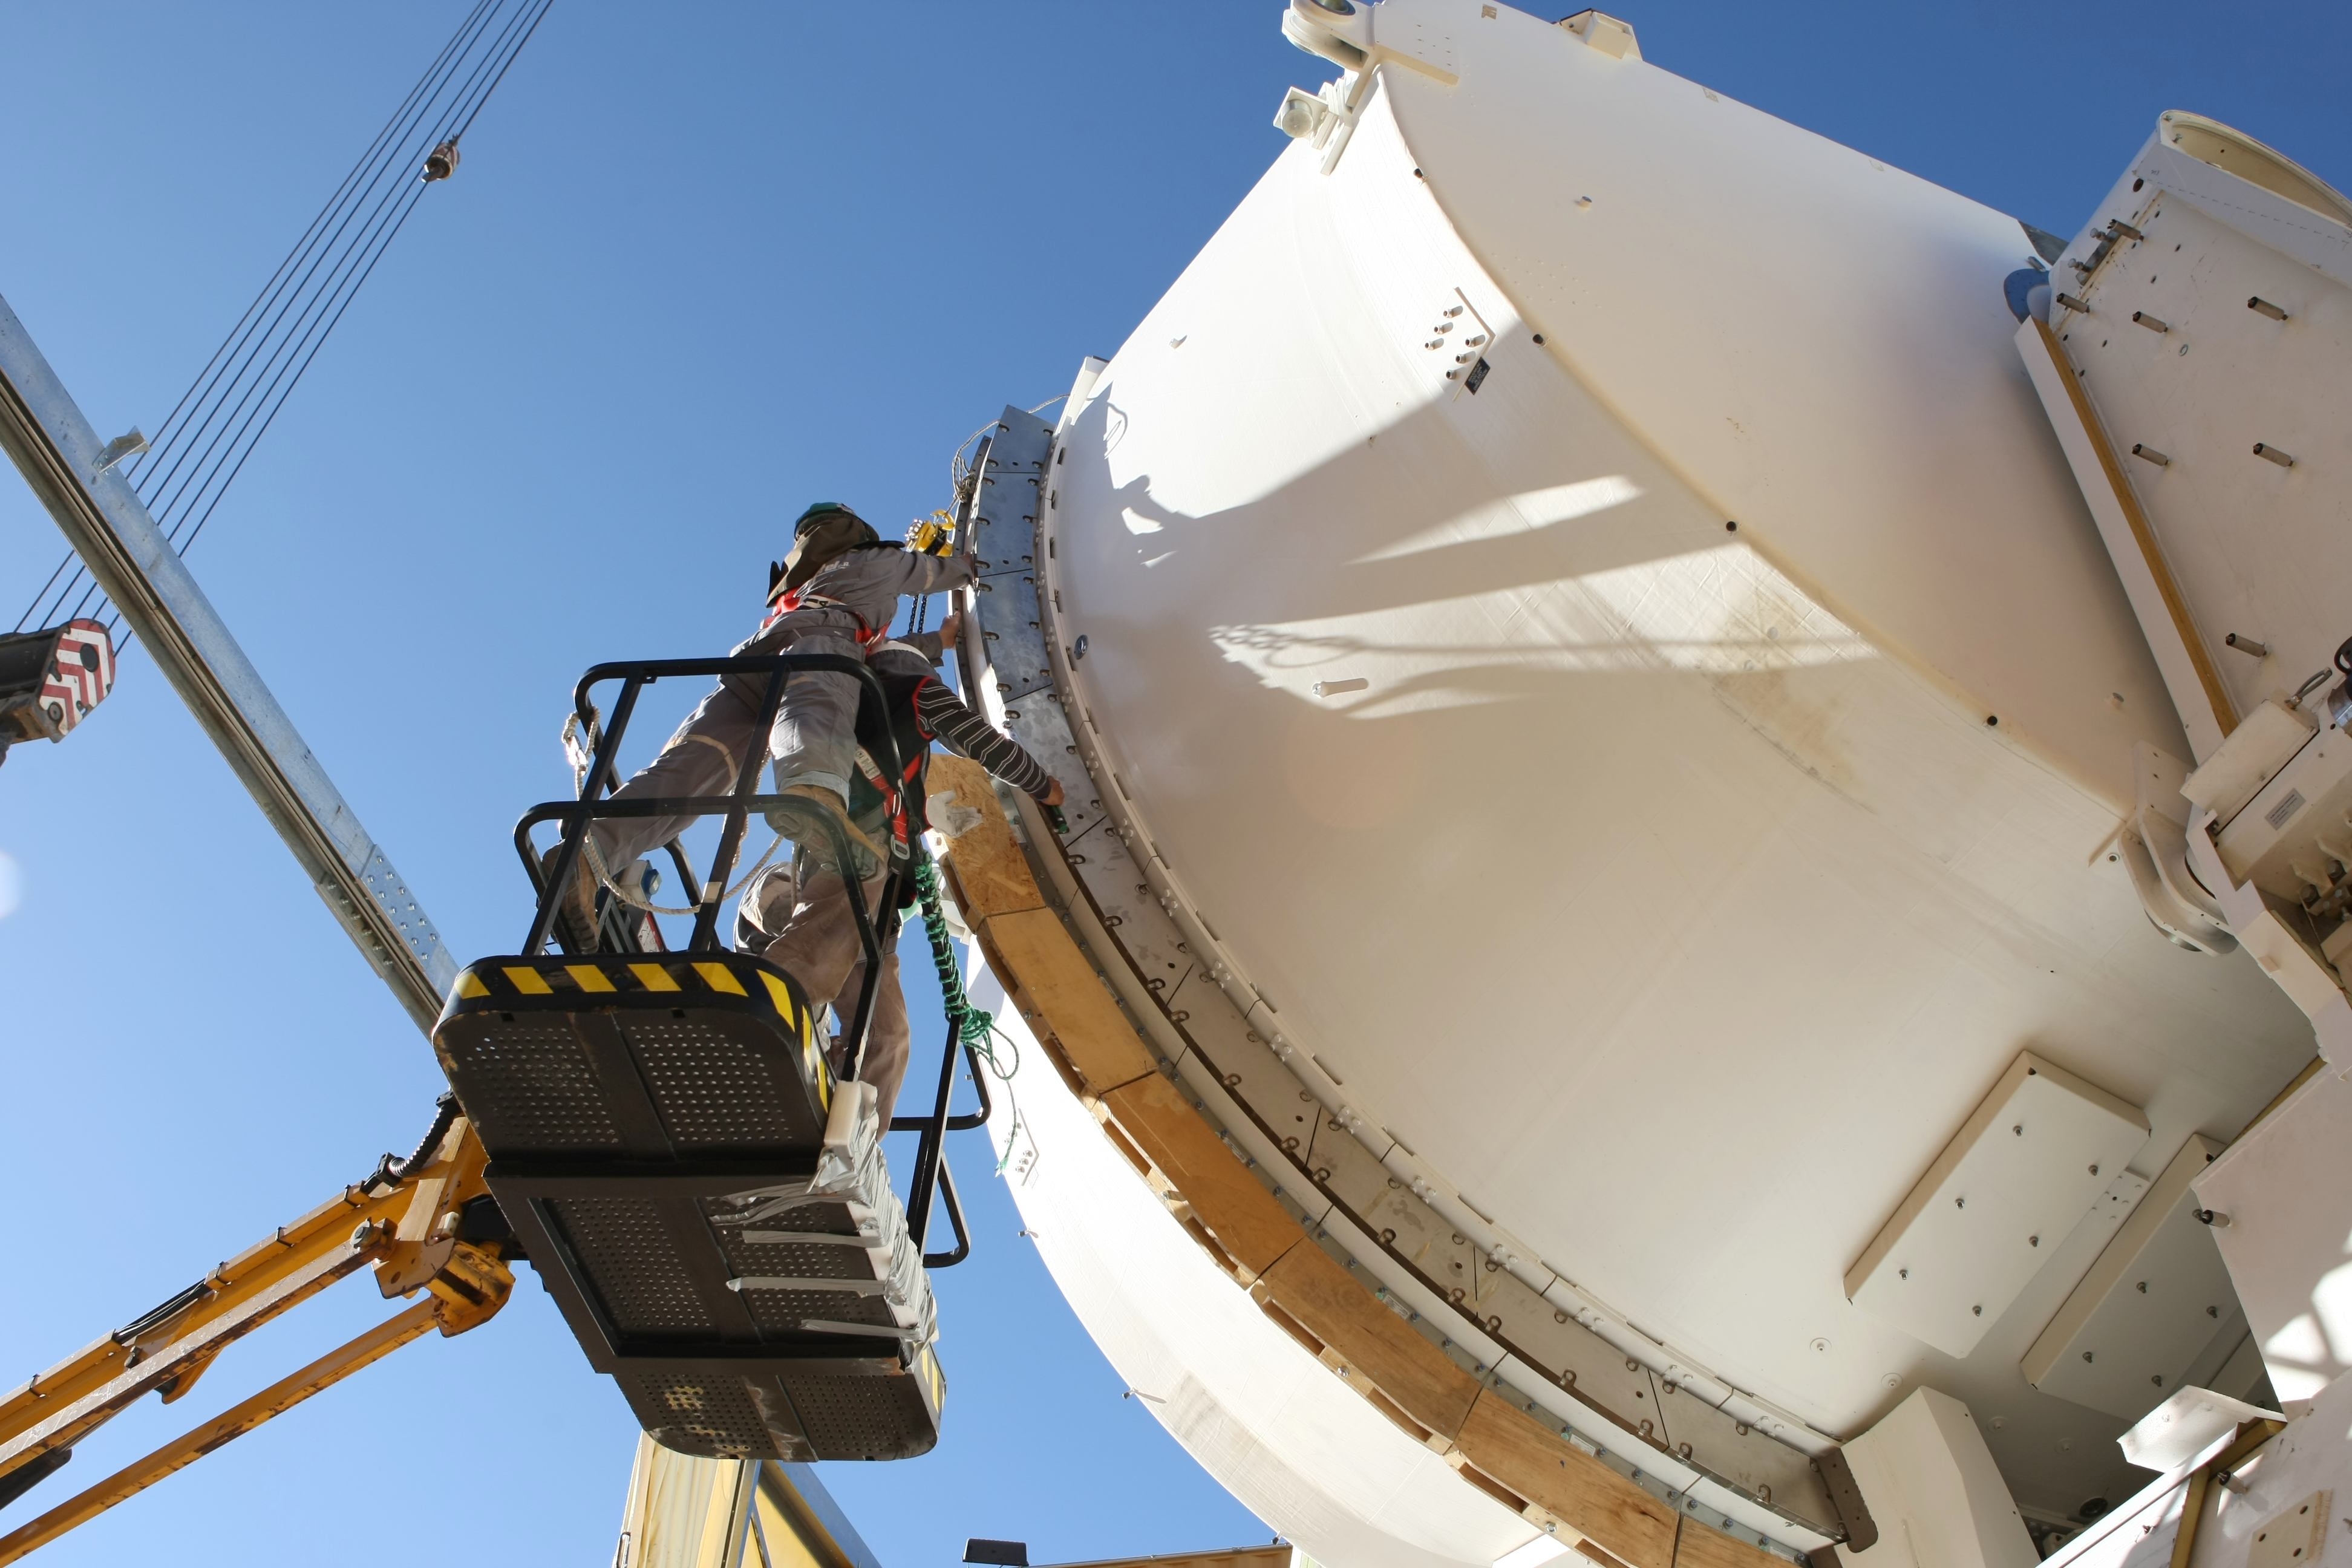

Assembly of second European ALMA antenna

Image of the assembly of the second European antenna for the Atacama Large Millimeter/submillimeter Array (ALMA). ALMA, the largest ground-based astronomy project in existence, will ultimately be comprised of a giant array of 12-m submillimetre quality antennas, with baselines of several kilometres. An additional, compact array of 7-m and 12-m antennas will complement the main array. ALMA will be based on the Chajnantor plain of the Chilean Andes, 5000 m above sea level. Construction on ALMA started in 2003 and will be completed in 2012. The ALMA project is an international collaboration between Europe, East Asia and North America in cooperation with the Republic of Chile.

Credit: ALMA (ESO/NAOJ/NRAO)